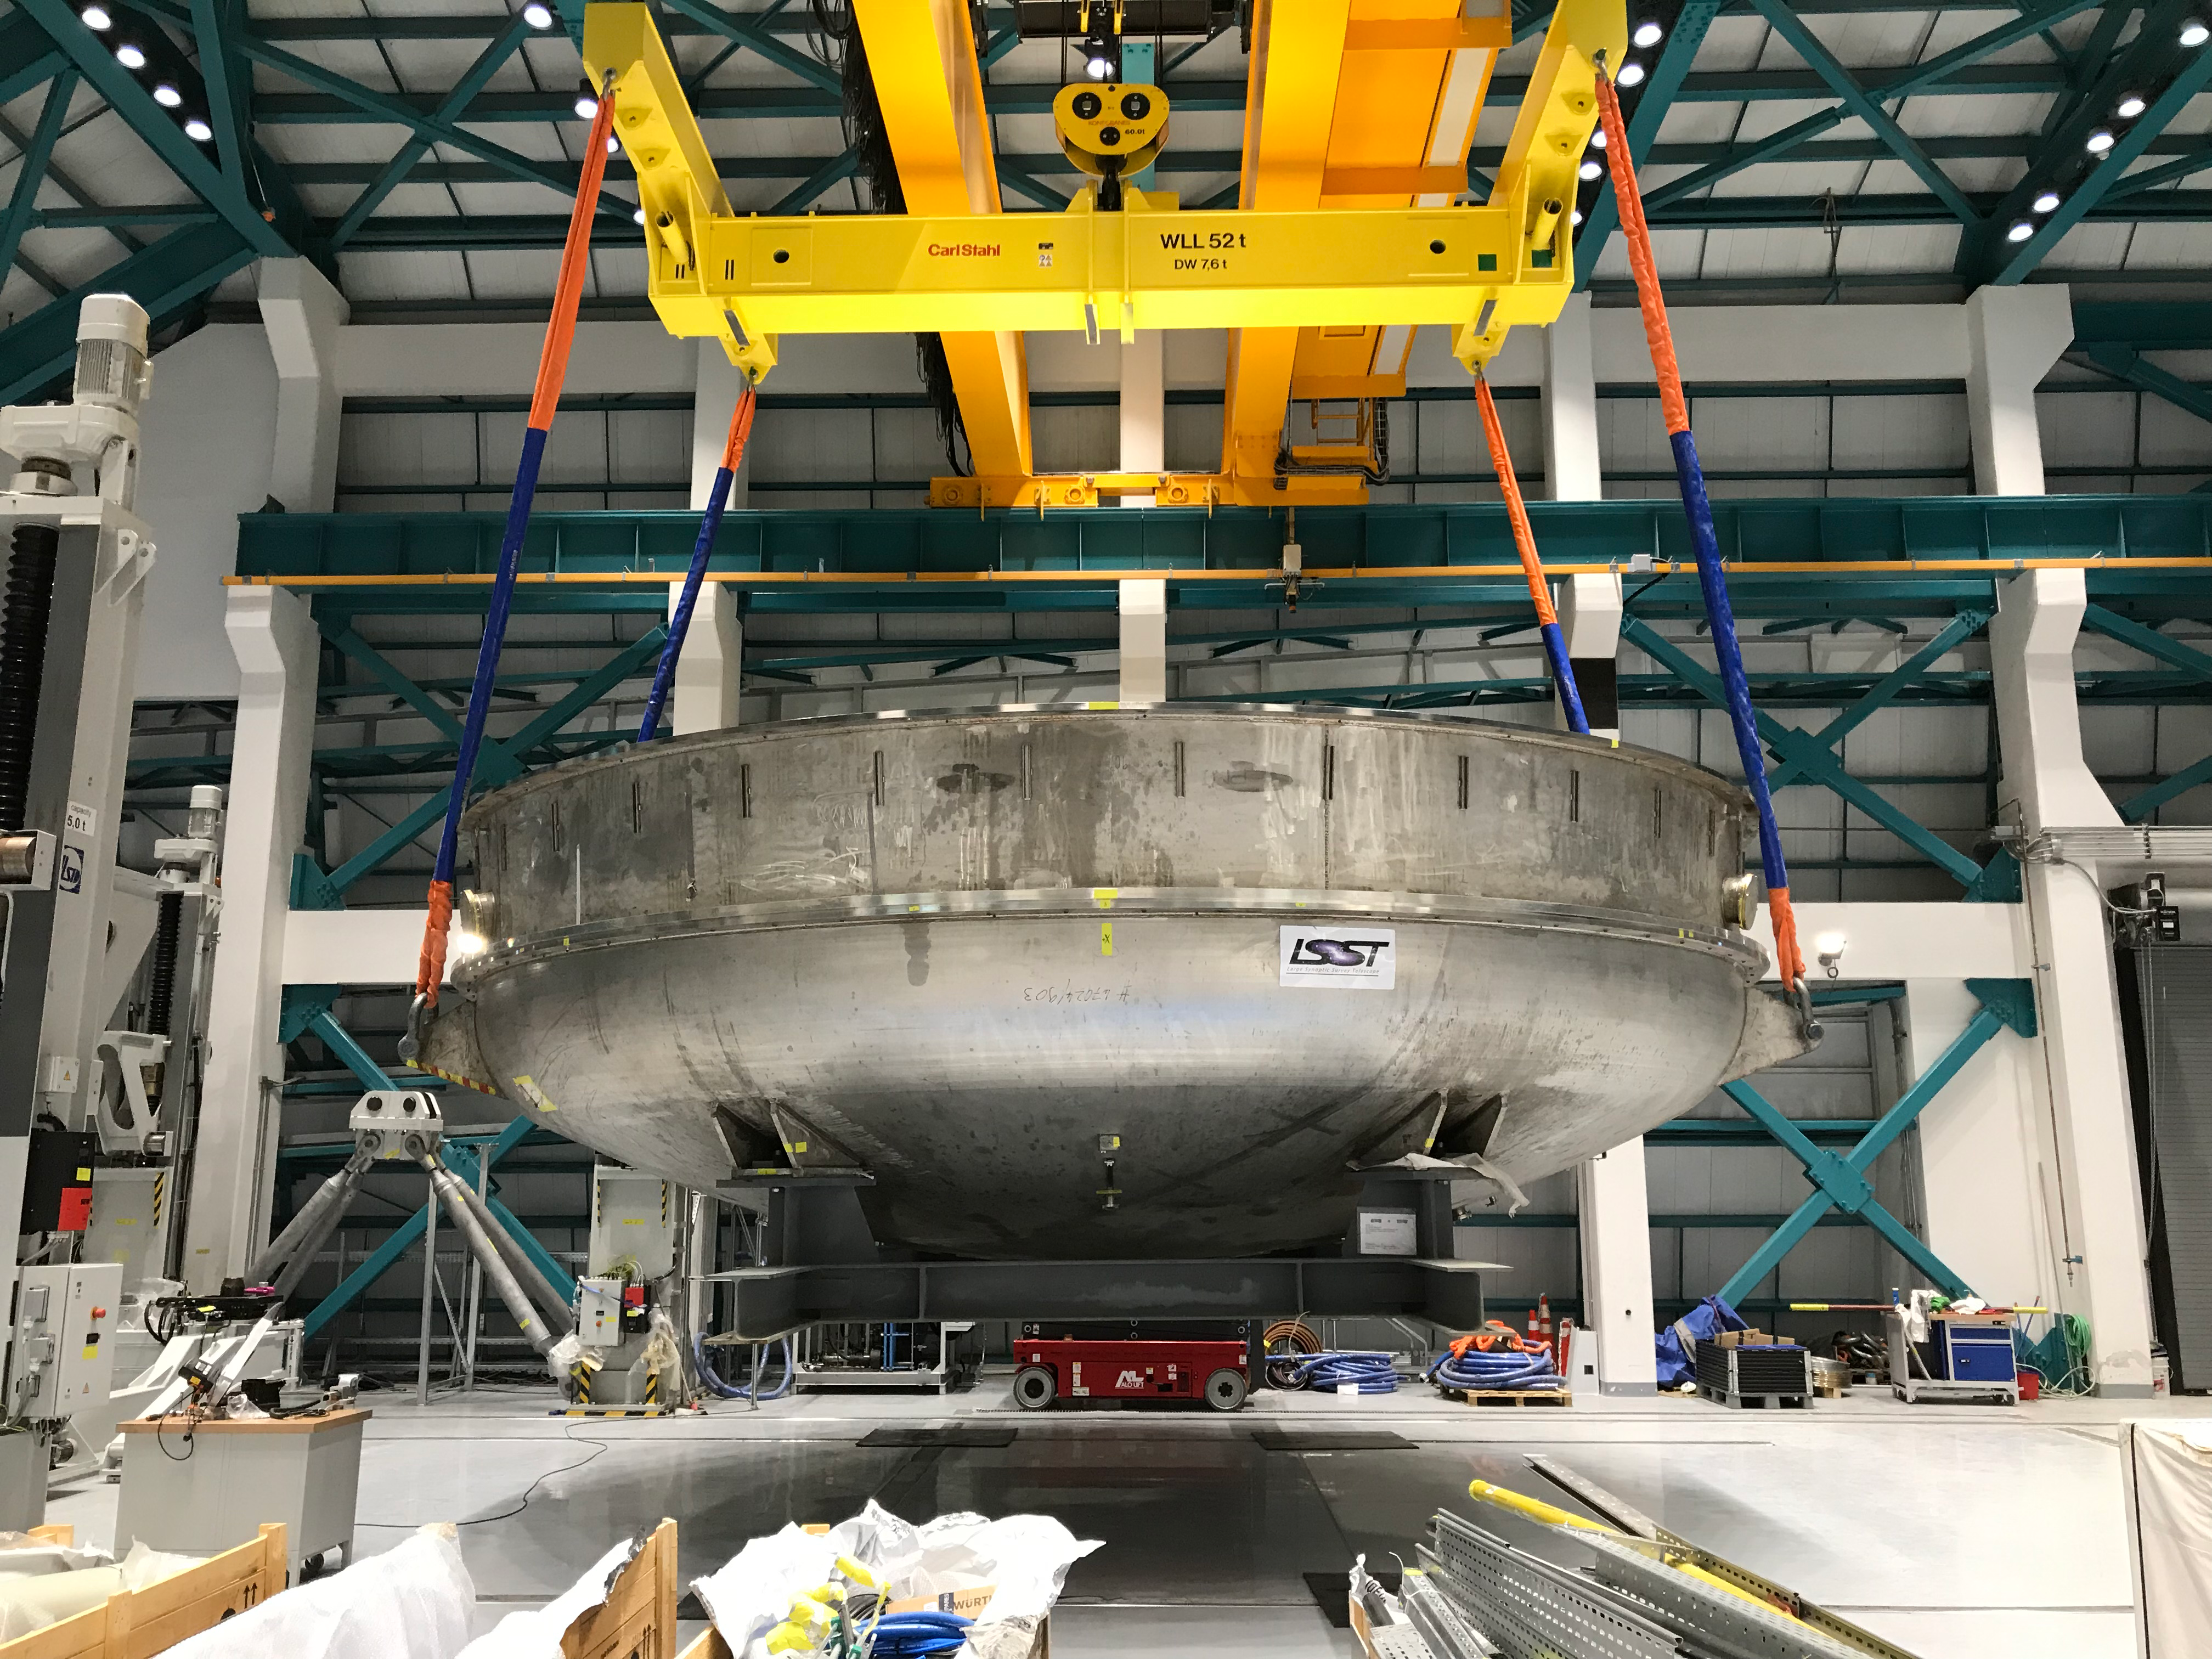

Coating Plant Assembly on Summit

A crew from Von Ardenne, the LSST Coating Chamber vendor, is currently onsite at the LSST summit facility building, performing work on the Coating Chamber, which arrived at the summit in November 2018. According to Tomislav Vucina, LSST Coatings Engineer, "The LSST Coating Chamber will be the largest, most modern, and most powerful mirror coating mechanism used by any telescope in the world." The Coating Chamber, which was constructed in Germany, is now beginning a six-month program of “assembly, integration, and commissioning,” which refers to installation of all components of the Coating Plant, and the testing necessary to ensure that everything works the way it’s supposed to. After final acceptance, and after both LSST mirrors arrive, the Coating Plant will be used to coat the Primary/Tertiary Mirror (M1M3) with aluminum, and the Secondary Mirror (M2) with silver.

Credit: Rubin Observatory/NSF/AURA